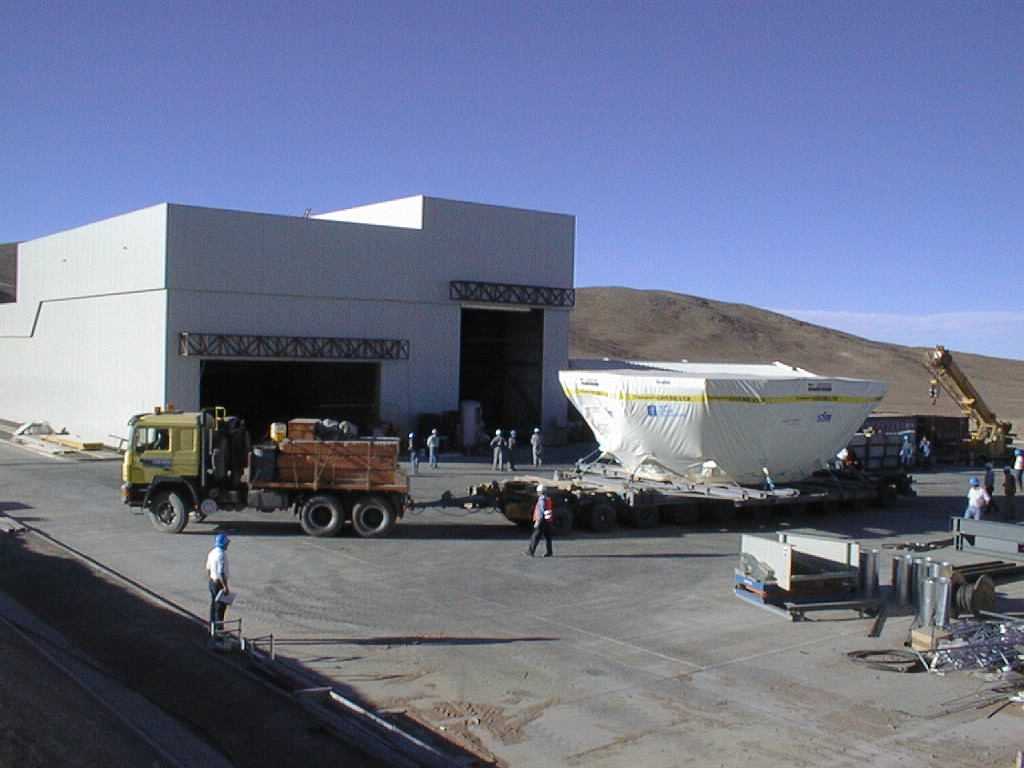

Arrival of the VLT M1 mirror cell

The M1 cell arrives in front of the Mirror Maintenance Building (MMB). Here it is unloaded and placed next to the 10-metre wide entrance (left).

Credit: ESO